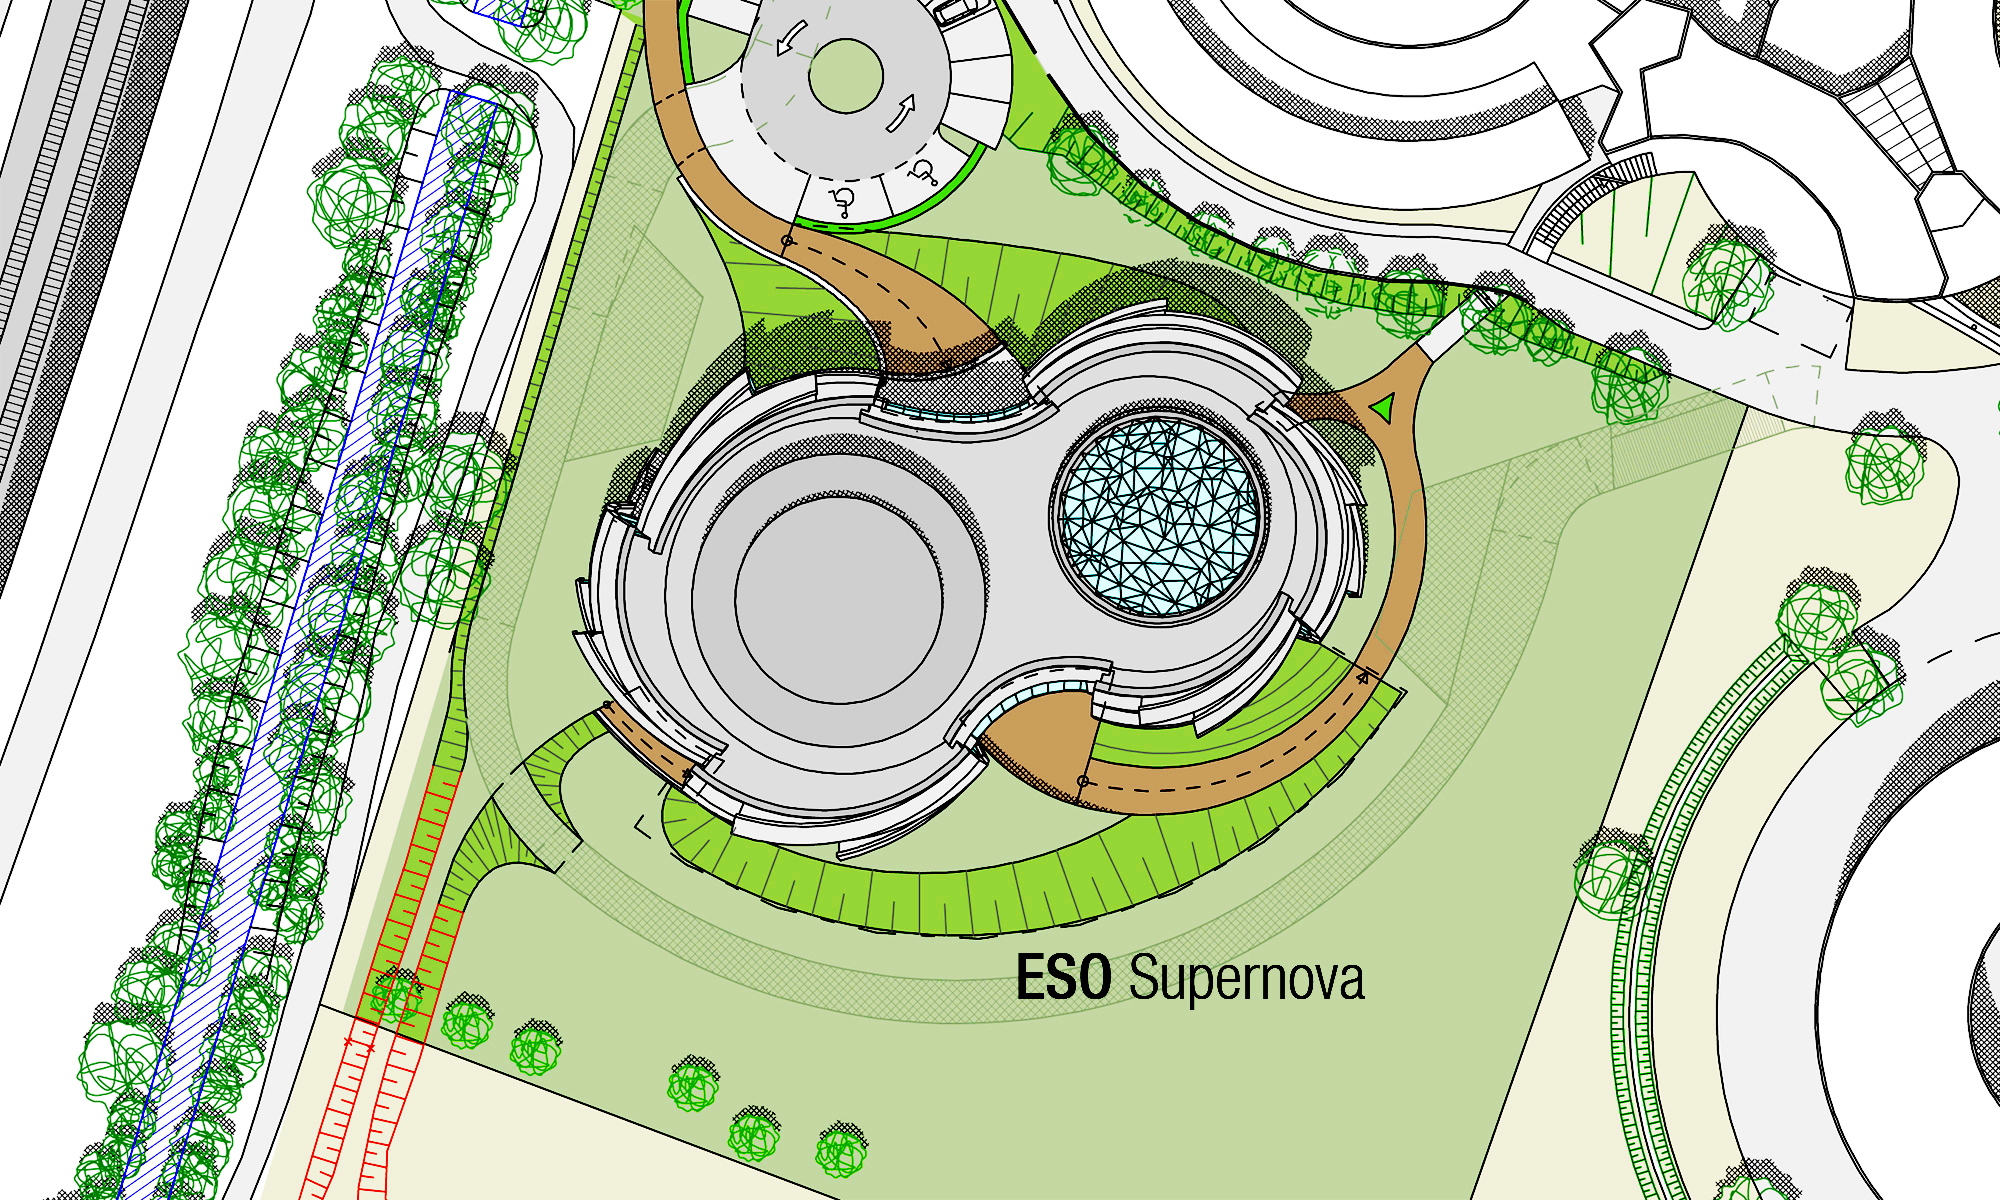

ESO Supernova site

The ESO Supernova Planetarium & Visitor Centre, being built in Garching next to the ESO Headquarters, will offer its visitors a contemporary, interactive exhibition on modern astronomy, as well as the possibility to enjoy digital full-dome planetarium shows and guided tours.

This image shows the location of the facilities in relation to the ESO Headquarters.

Credit: Architekten Bernhardt + Partner (www.bp-da.de)